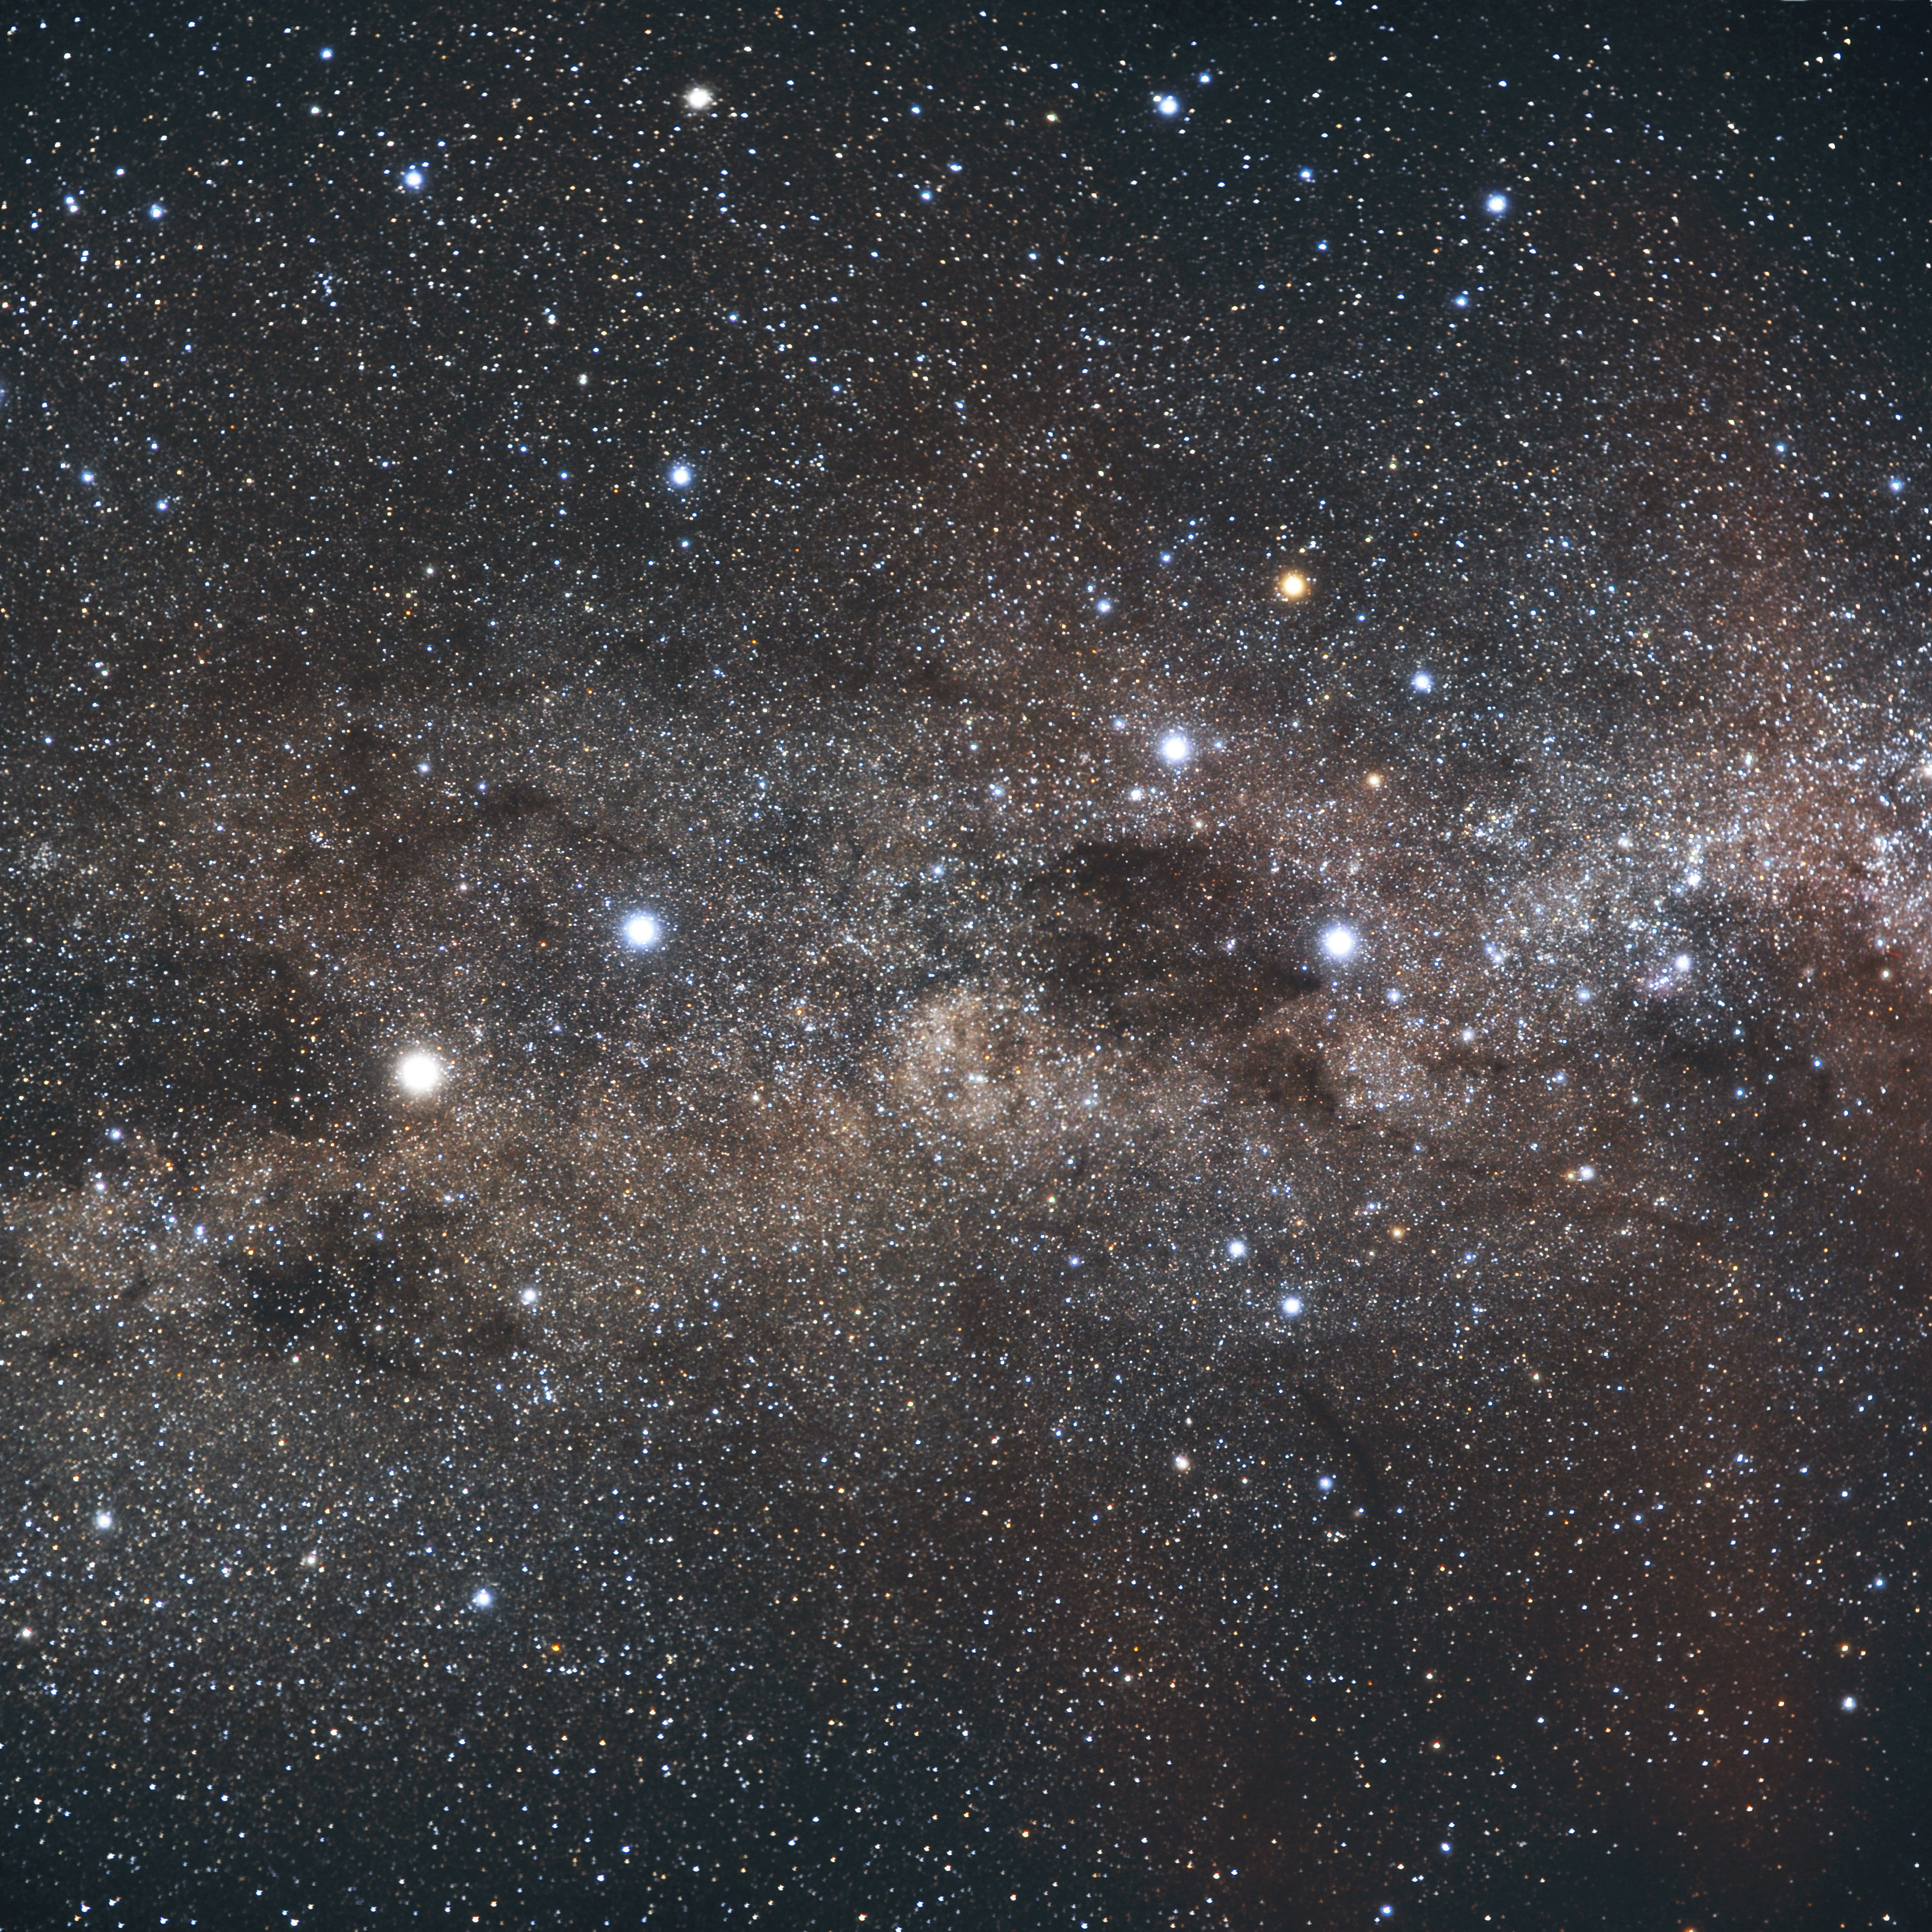

Constellation Crux

The Coalsack in the constellation of Crux is one of the most prominent dark nebulae visible to the unaided eye. A beautiful sight in the southern sky, the Coalsack casts a dark silhouette against the Milky Way’s bright stripe of stars. The Coalsack is located approximately 600 light-years away from Earth.

Credit: ESO/S. Brunier